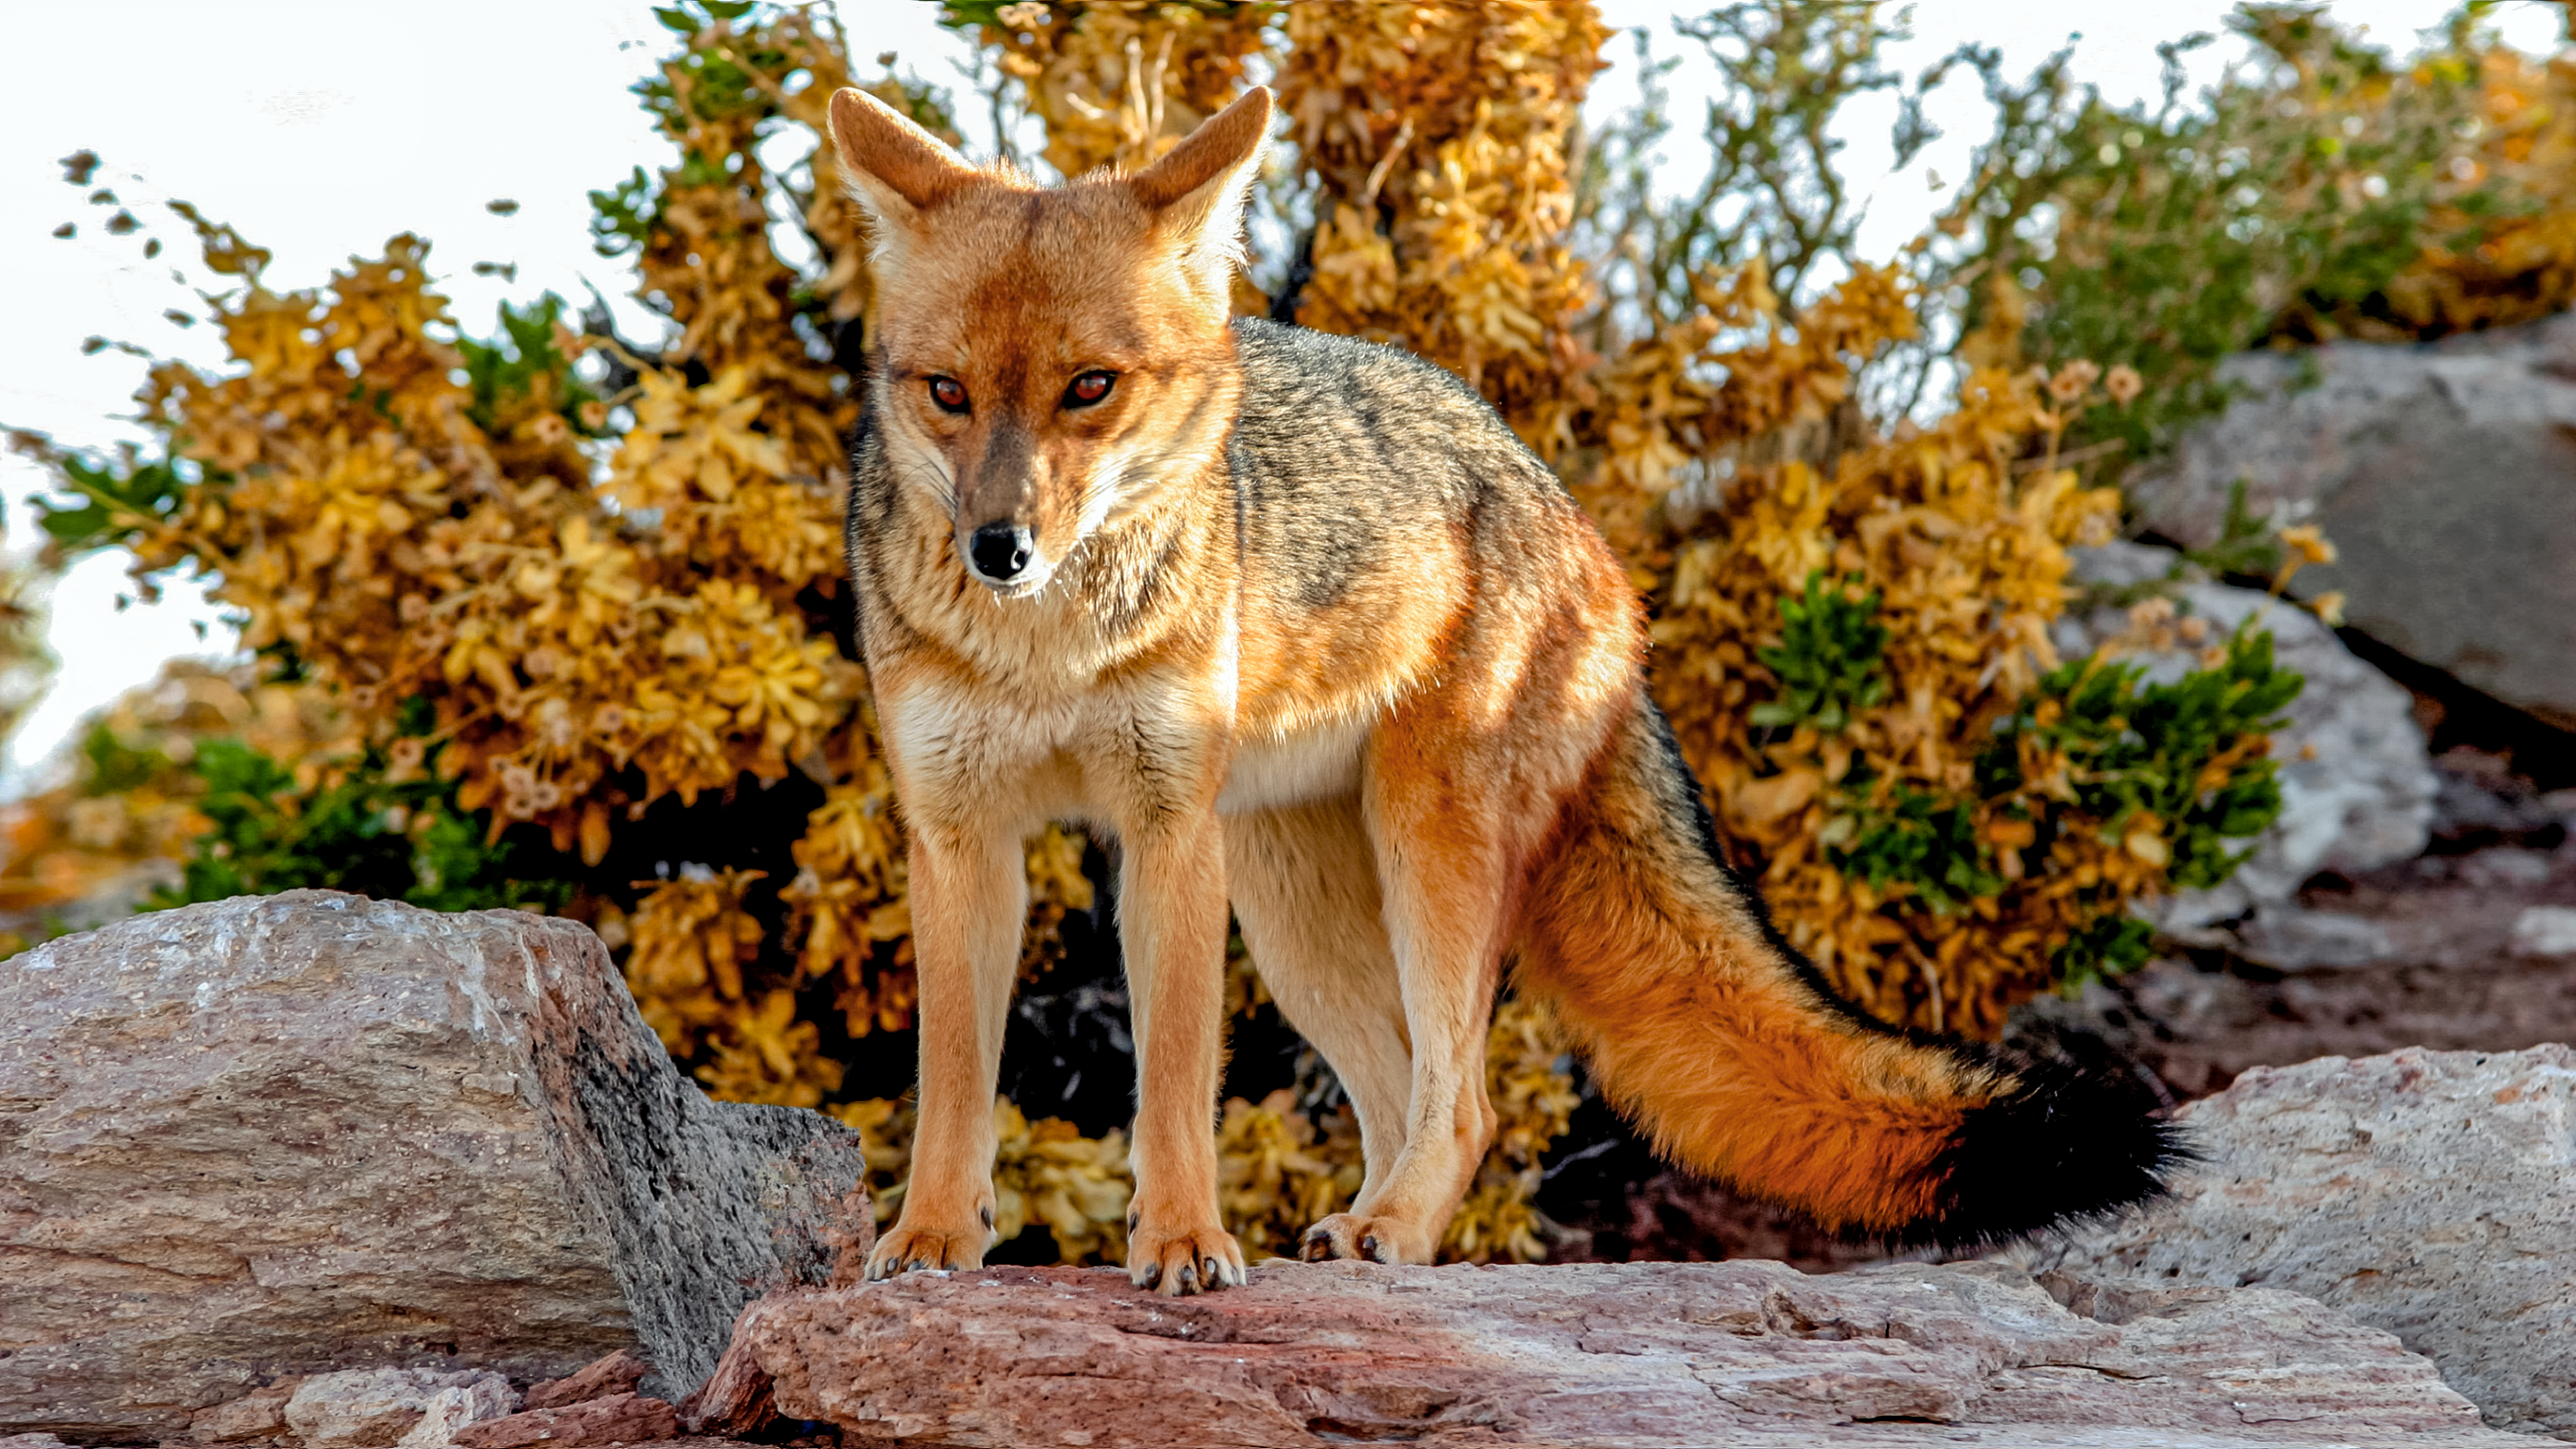

Fox at CTIO

A fox is seen here at Cerro Tololo Inter-American Observatory, a program of NSF NOIRLab.

Credit: NOIRLab/AURA/NSF